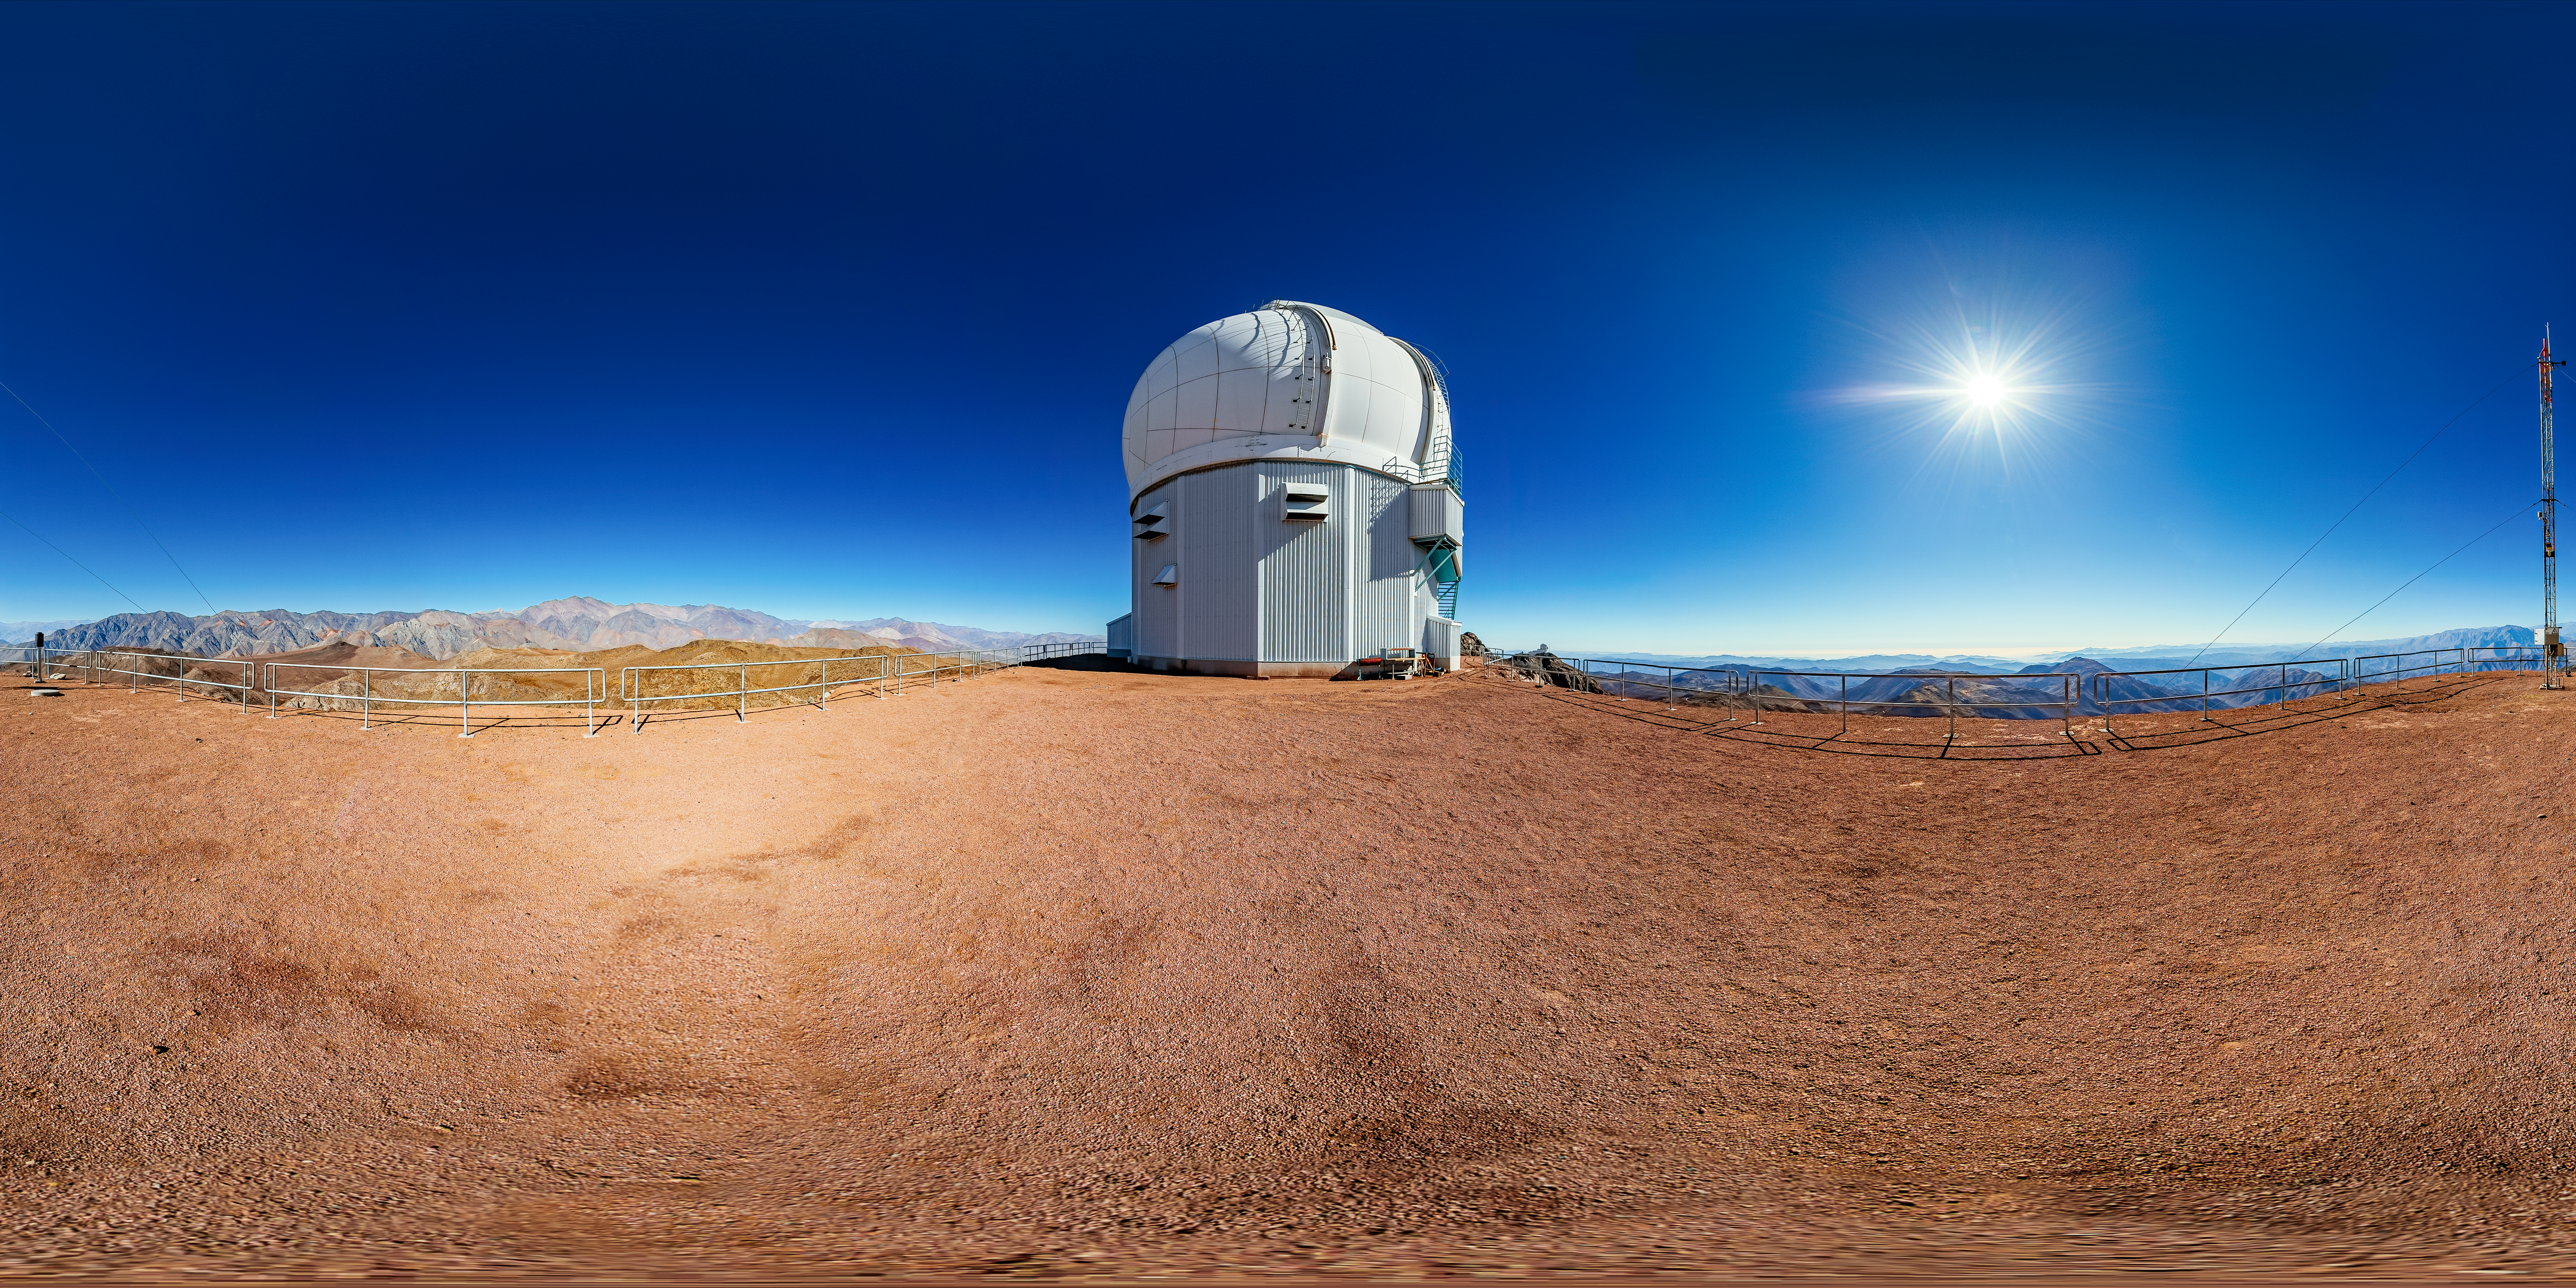

SOAR Telescope 360 Panorama

A 360 panorama view of the 4.1-meter Southern Astrophysical Research (SOAR) Telescope at Cerro Pachón, Chile.

A fulldome version of this image can be found here.

Credit: NOIRLab/NSF/AURA/ T. Matsopoulos